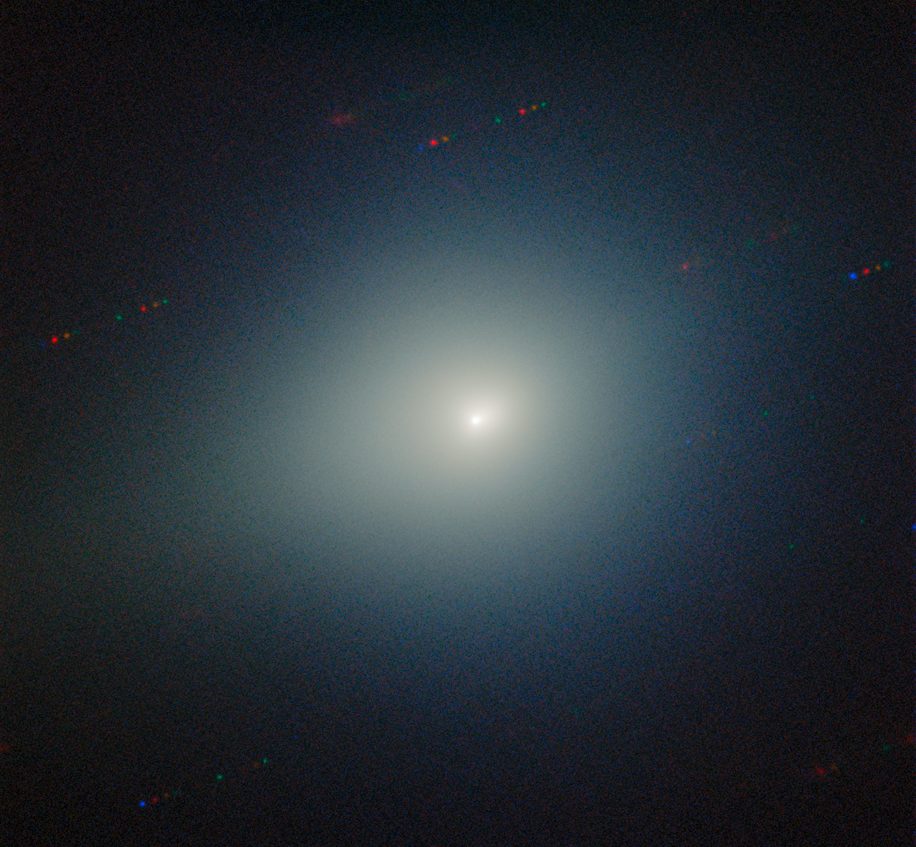

Comet 3I/ATLAS on 26 November 2025

Comet 3I/ATLAS streaks across stars and galaxies in this image captured by the Gemini Multi-Object Spectrograph (GMOS) on Gemini North on Maunakea in Hawai‘i, one half of the International Gemini Observatory, partly funded by the U.S. National Science Foundation (NSF) and operated by NSF NOIRLab. This image is composed of exposures taken through four filters — blue, green, orange, and red. As exposures are taken, the comet remains fixed in the center of the telescope’s field of view. However, the positions of the background stars change relative to the comet, causing them to appear as colorful streaks in the final image. See a version of the image where the stars have been “frozen” here.

These observations of Comet 3I/ATLAS were conducted during a Shadow the Scientists program hosted by NSF NOIRLab. A full recording of the session can be found here.

Credit: International Gemini Observatory/NOIRLab/NSF/AURA/B. BolinImage Processing: J. Miller & M. Rodriguez (International Gemini Observatory/NSF NOIRLab), T.A. Rector (University of Alaska Anchorage/NSF NOIRLab), M. Zamani (NSF NOIRLab)